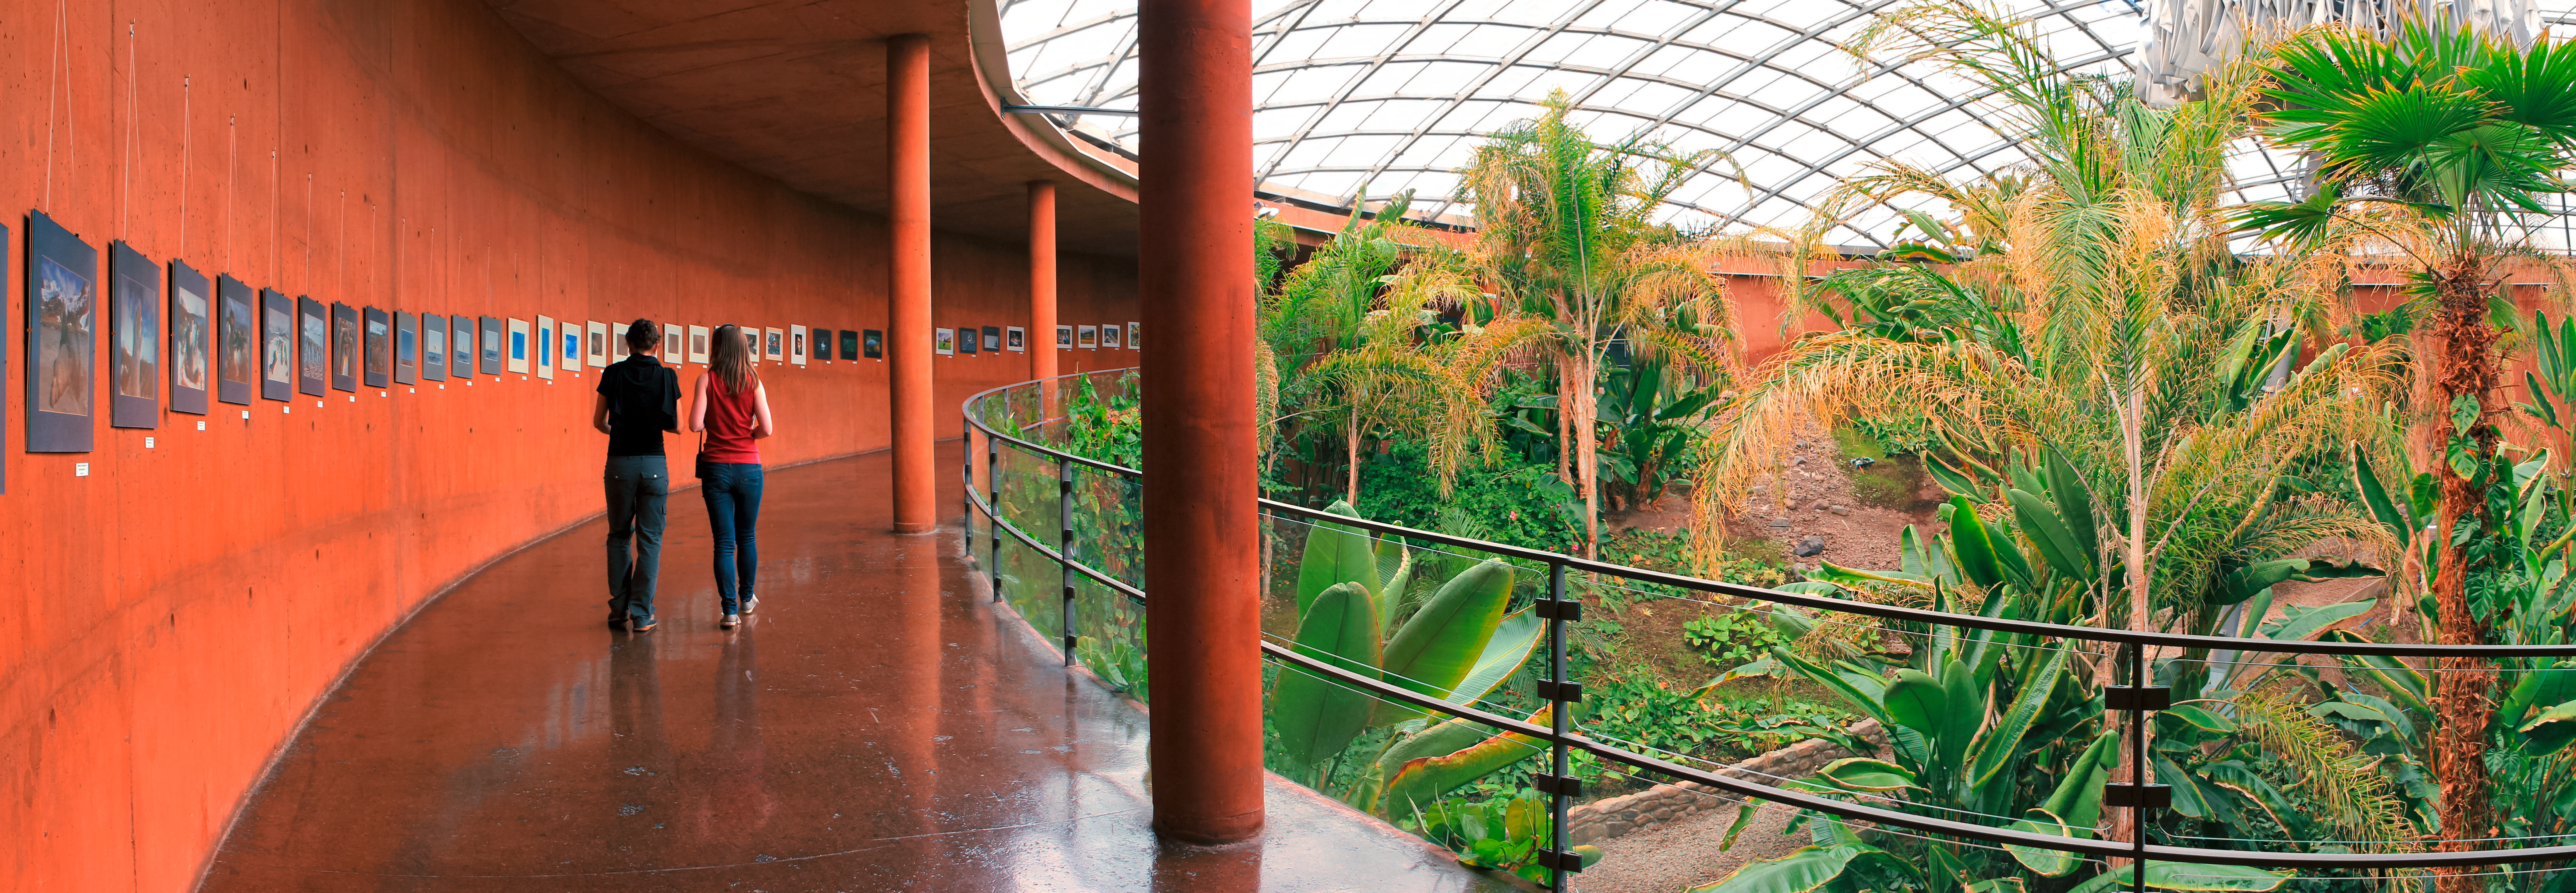

Oasis inside the Paranal Residencia

A view from inside ESO's Paranal Residencia — where astronomers and support staff stay during the day — reveals an unexpected oasis. Located in the middle of the Atacama Desert, one of the driest areas on Earth, the Residencia incorporates a small garden and a swimming pool, providing the inhabitants with a retreat from the harsh outside environment.

Credit: D. Schreiner and S. Degezelle/ESO